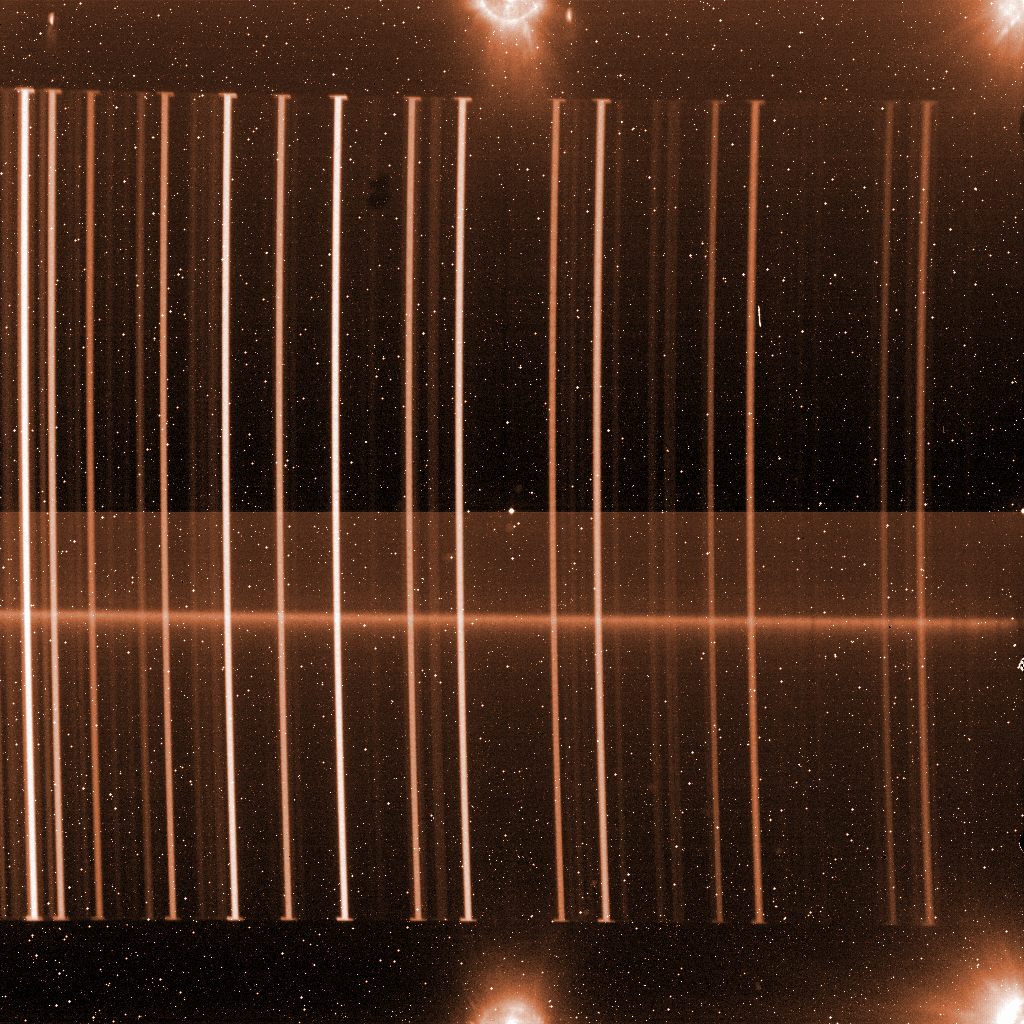

A raw spectrum from ISAAC

A long, narrow slit isolates a small strip of sky. On this image, the slit is vertical, and slightly curved by the optics in ISAAC. The spectrograph then splits the light from the slit into its individual infrared colours, each point of the slit forming a horizontal rainbow. In the lower part, the horizontal fuzzy line is the spectrum of a faint galaxy. The glowing areas on the edge mark the position of the four amplifiers dealing each with a quarter of the detector. These electronic devices are slightly warmer than the rest, causing a minute amount of infrared light registered by the detector.

Credit: ESO